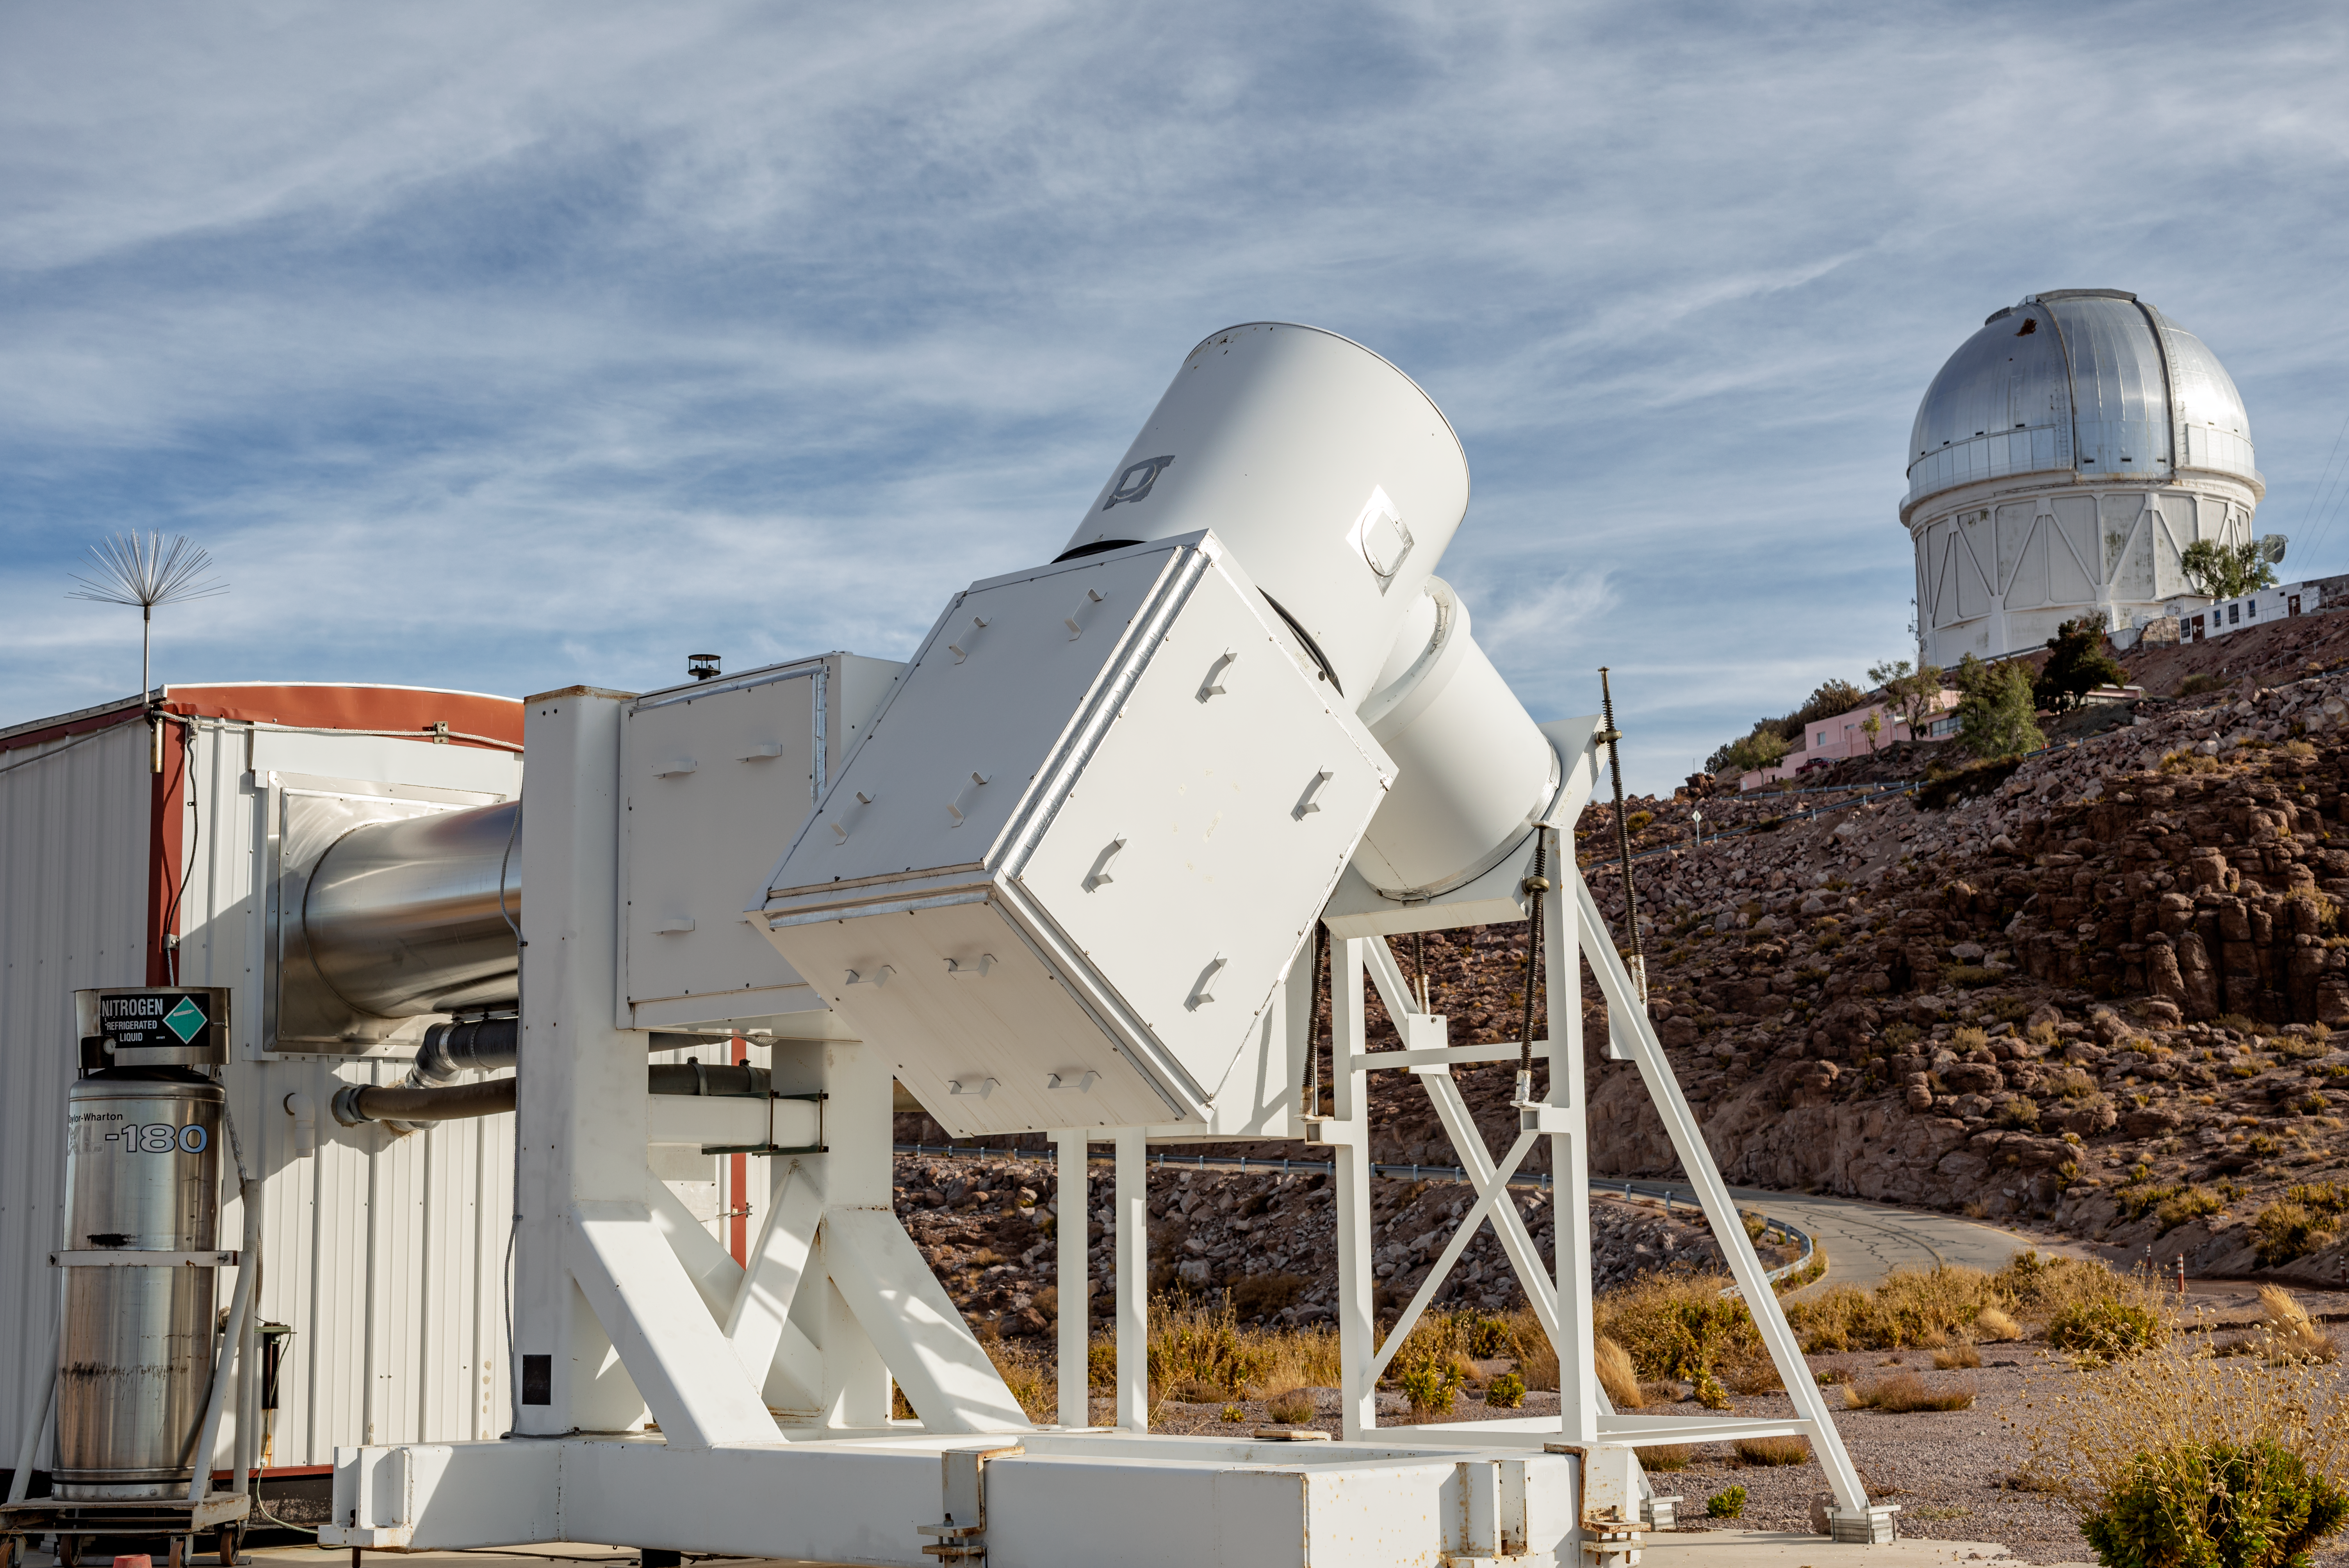

Wisconsin H-Alpha Mapper

Wisconsin H-Alpha Mapper.

Credit: CTIO/NOIRLab/NSF/AURA/D. Munizaga